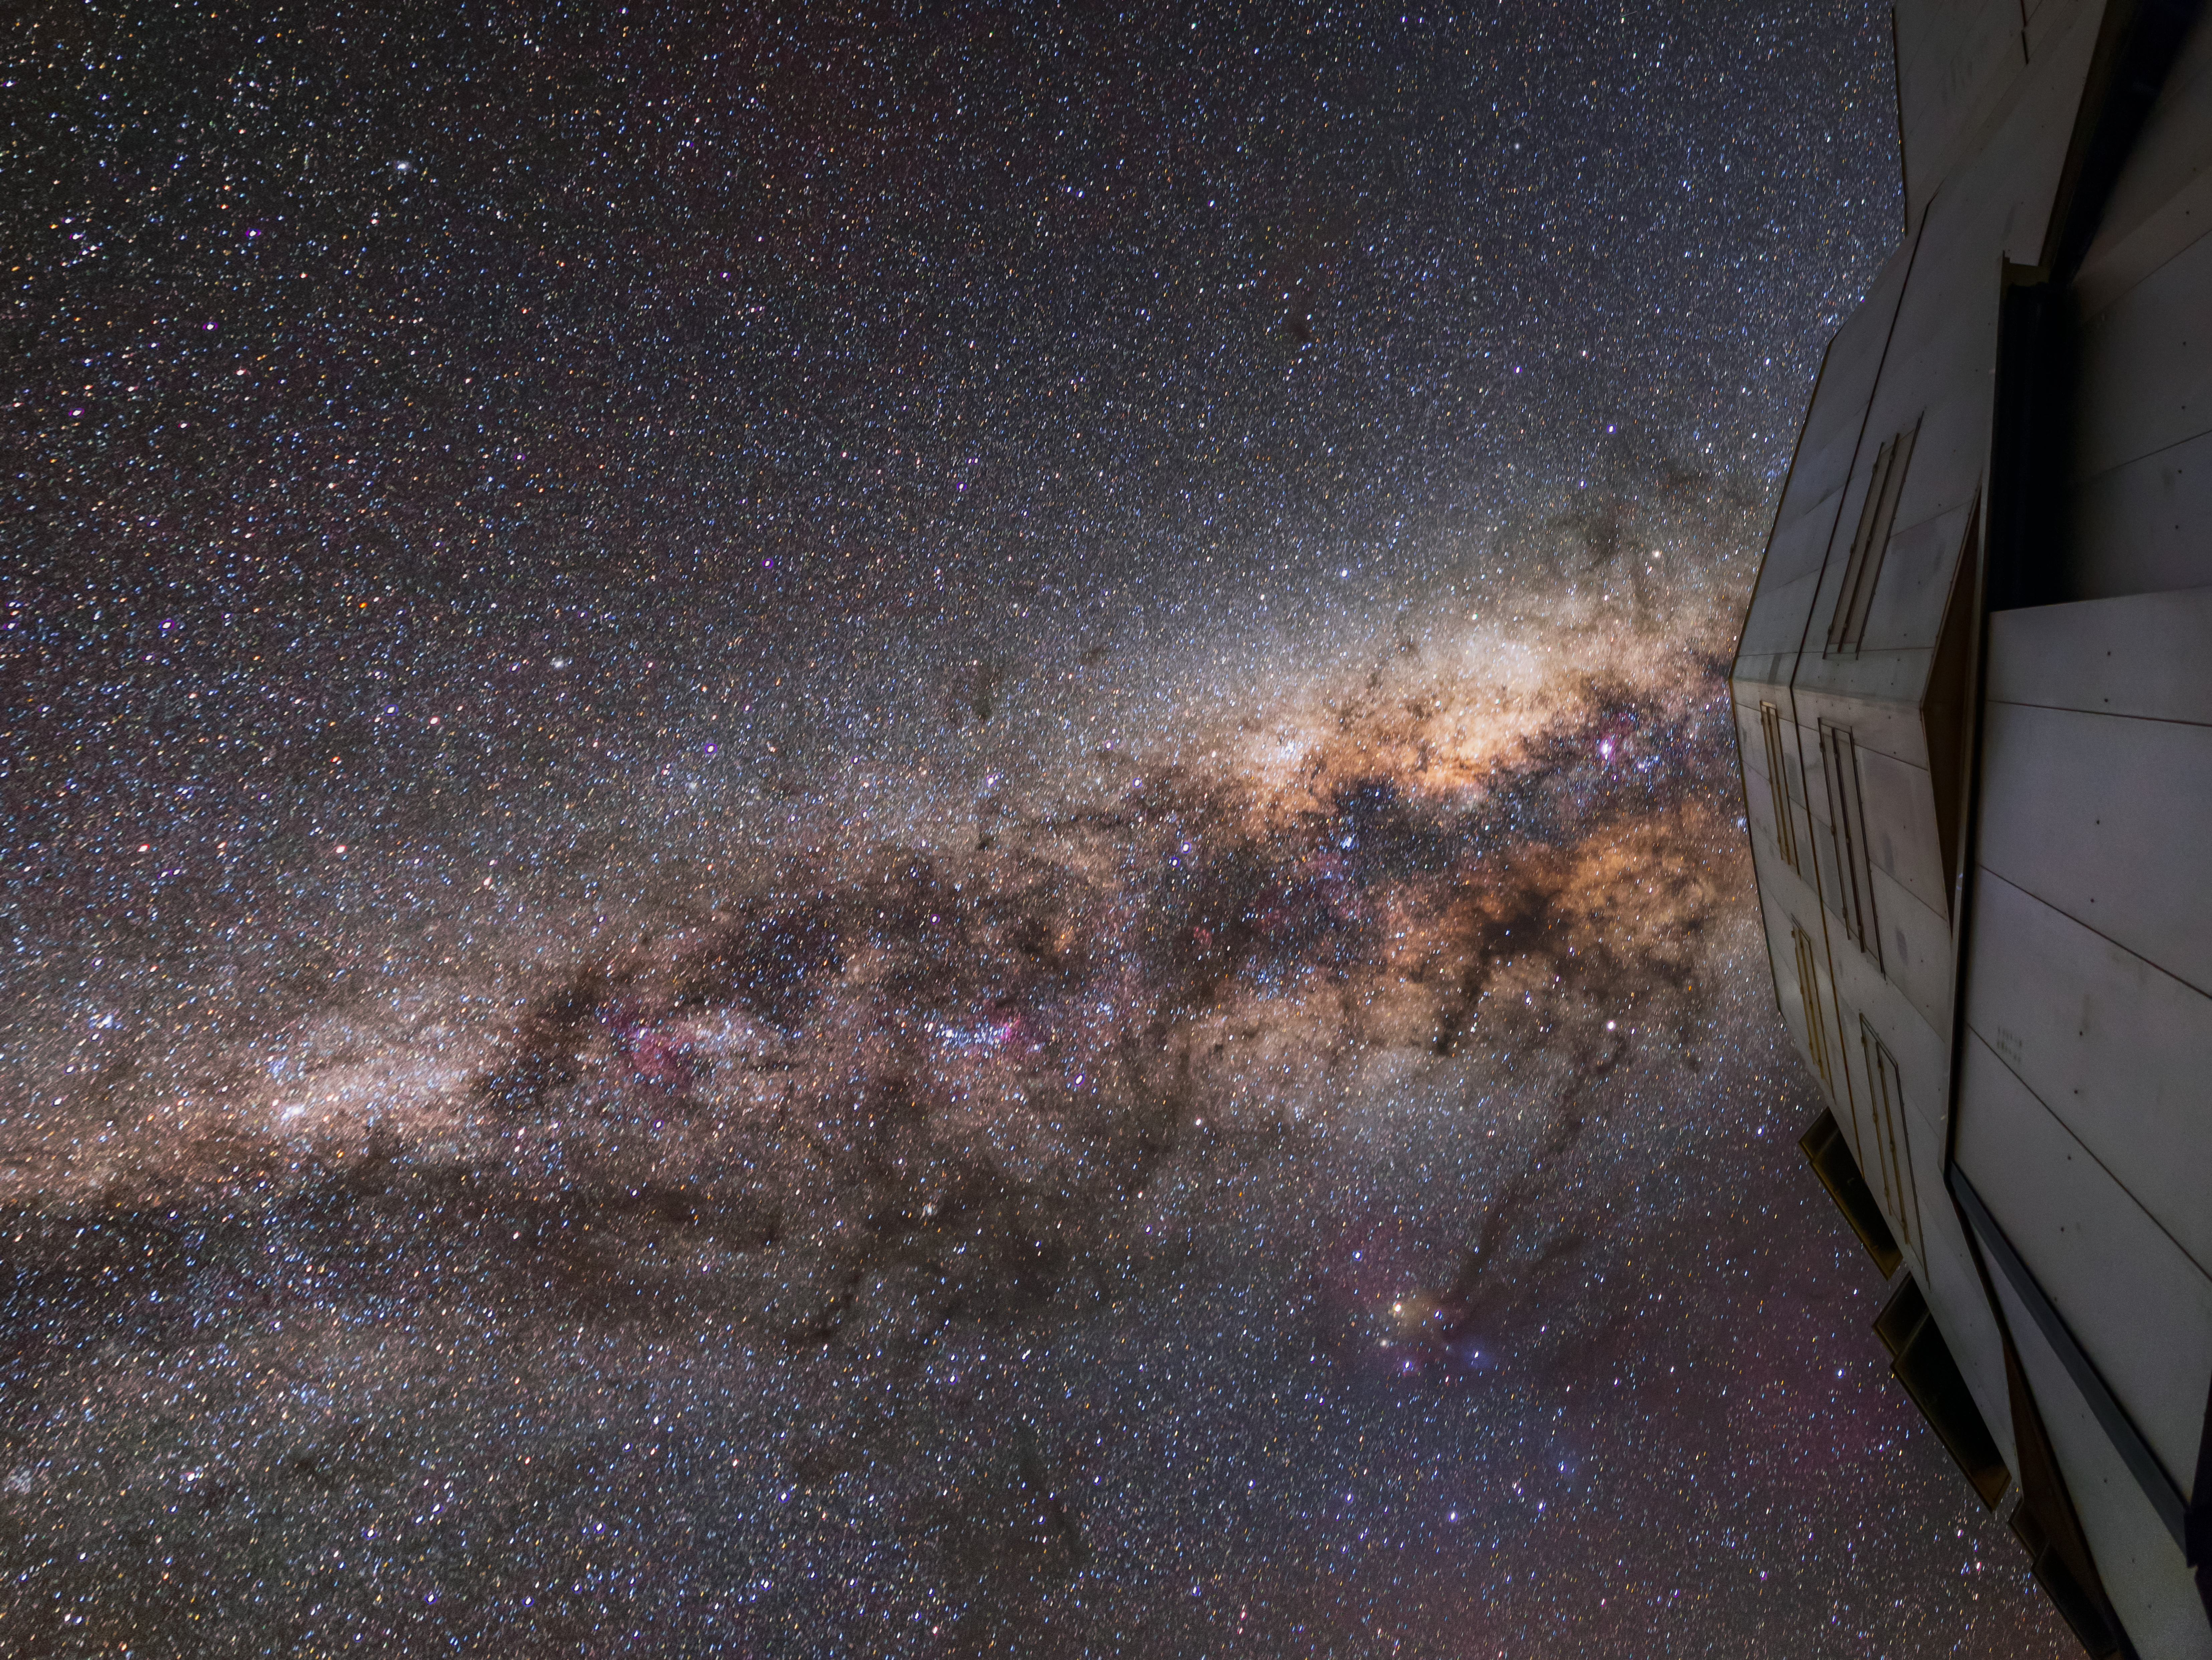

UT1 and the Milky Way

ESO's Very Large Telescope (VLT) is made up for four 8.2-metre telescopes, known as the Unit Telescopes, which are assisted by four smaller telescopes, the Auxiliary Telescopes. In this image, Unit Telescope 1 is seen gazing up at the Milky Way.

Credit: J. C. Muñoz/ESO